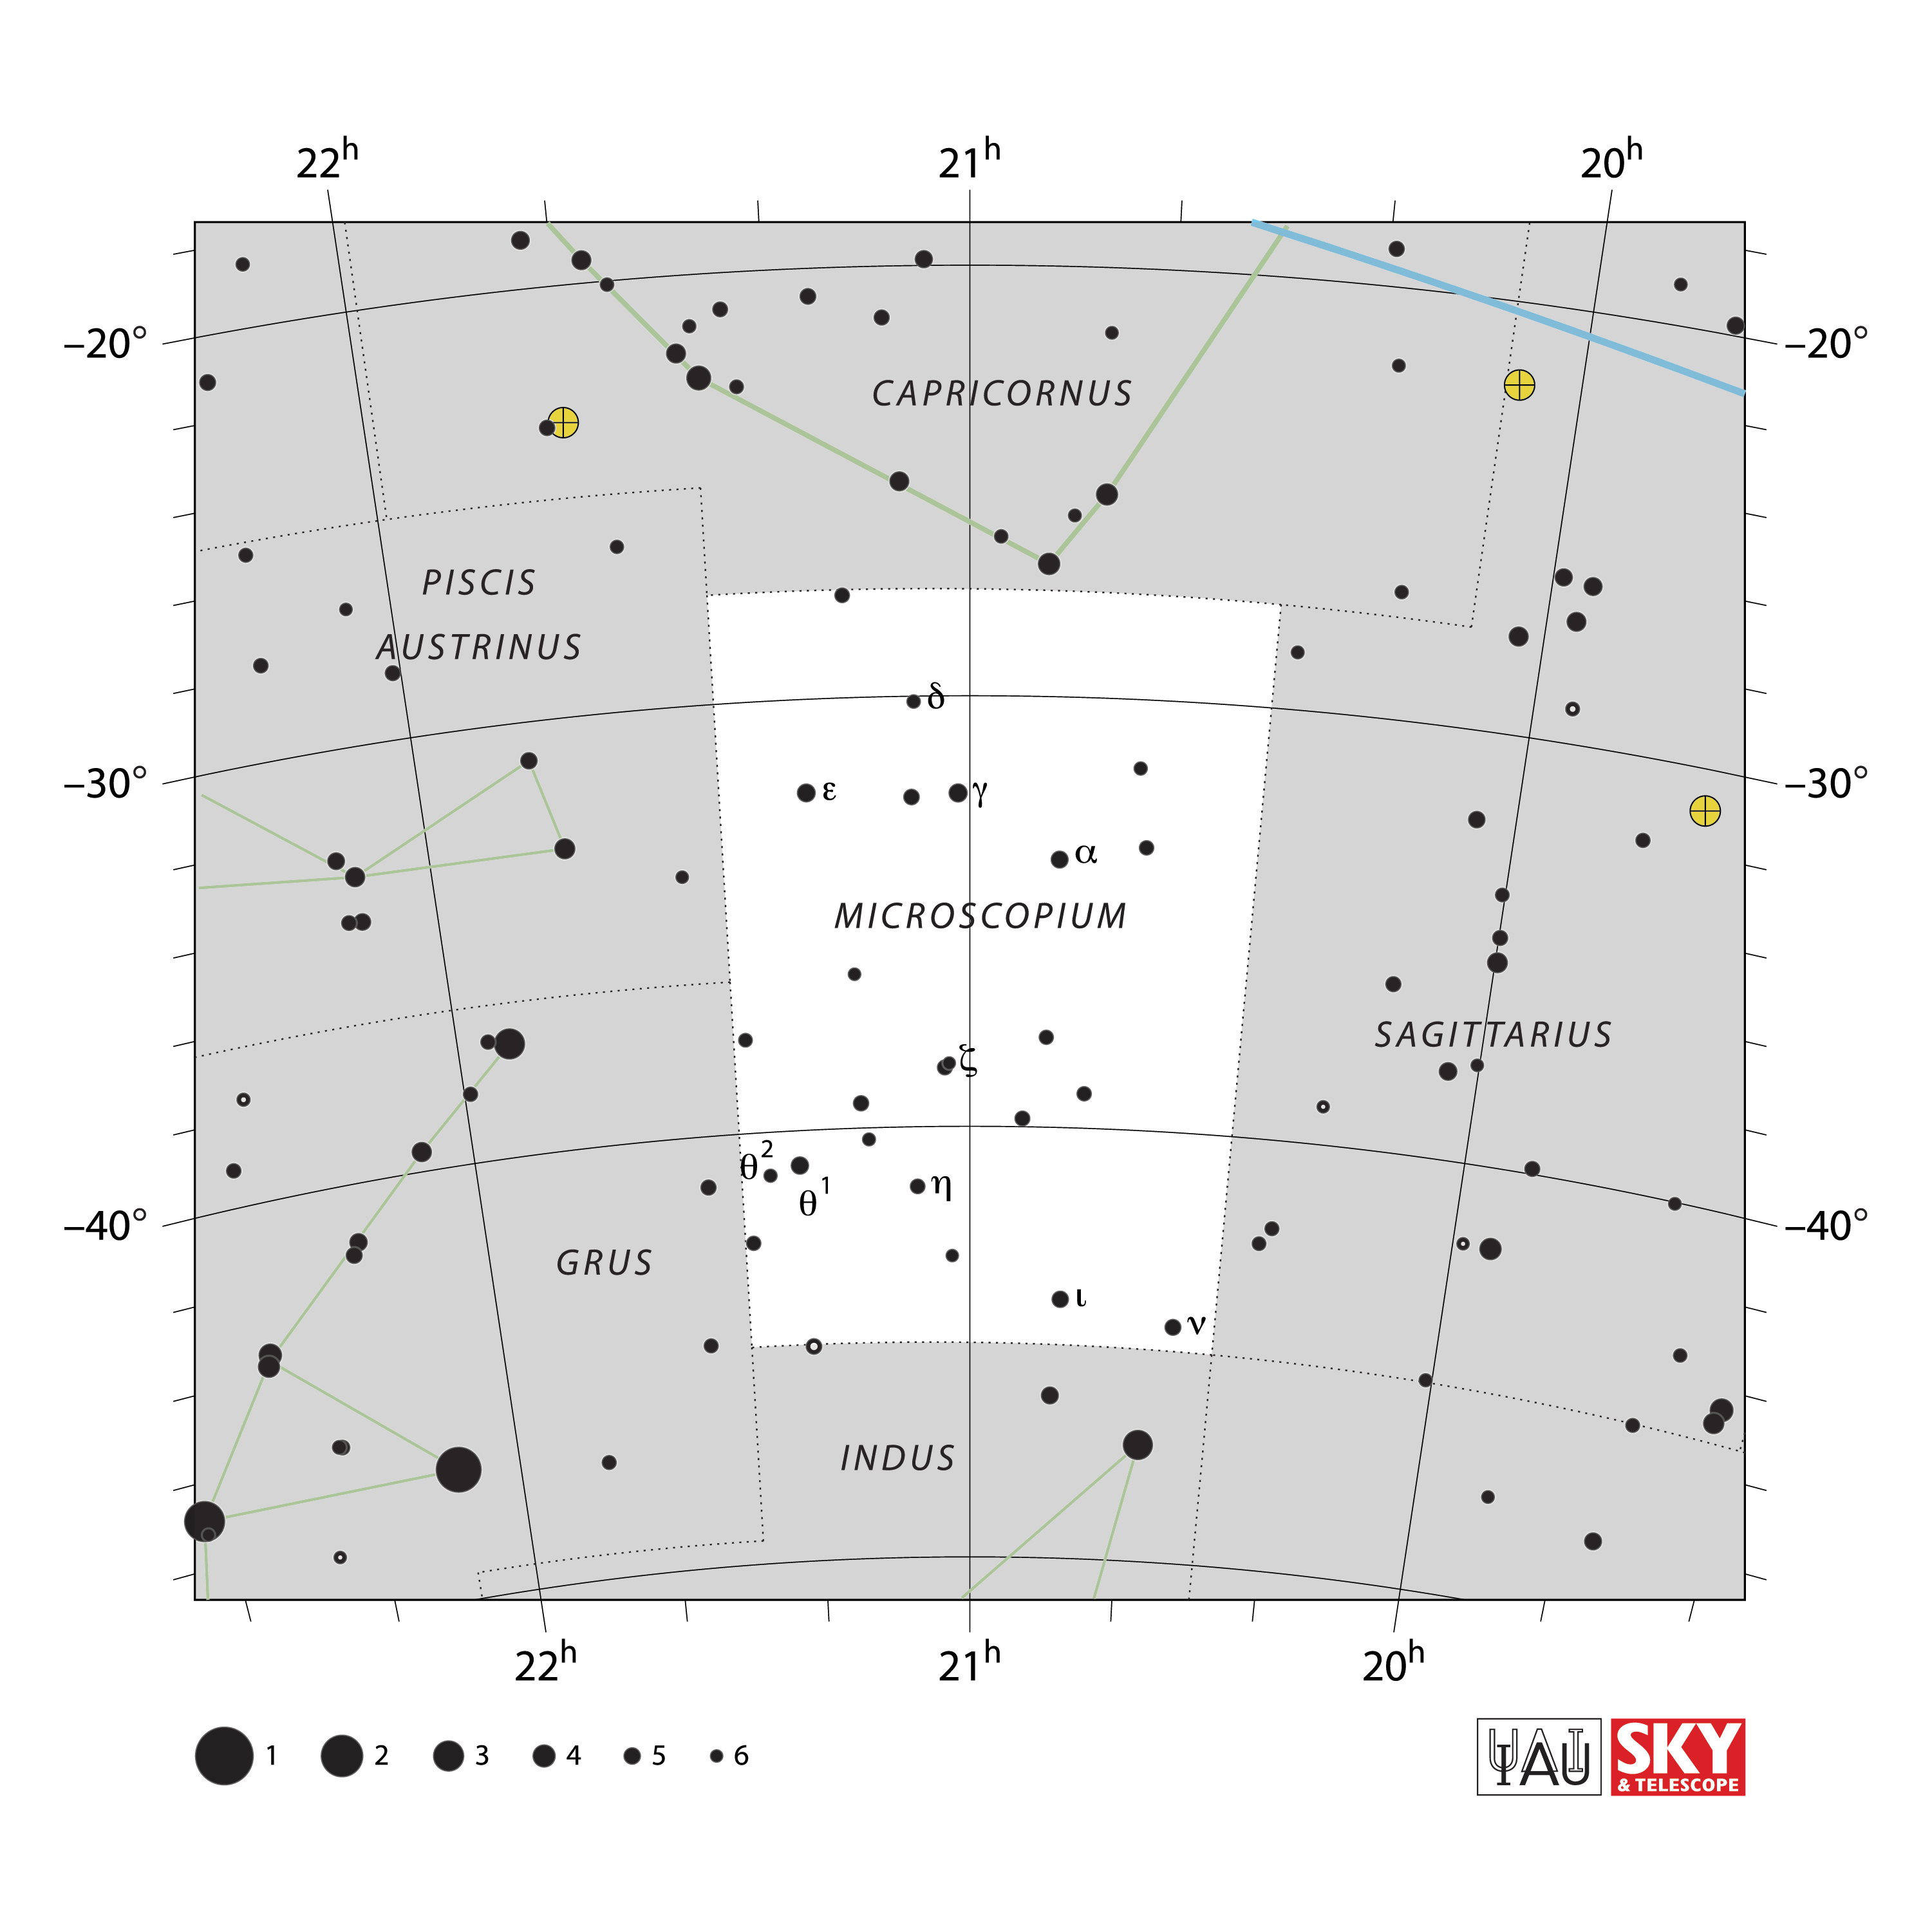

Microscopium

Credit: IAU and Sky & Telescope